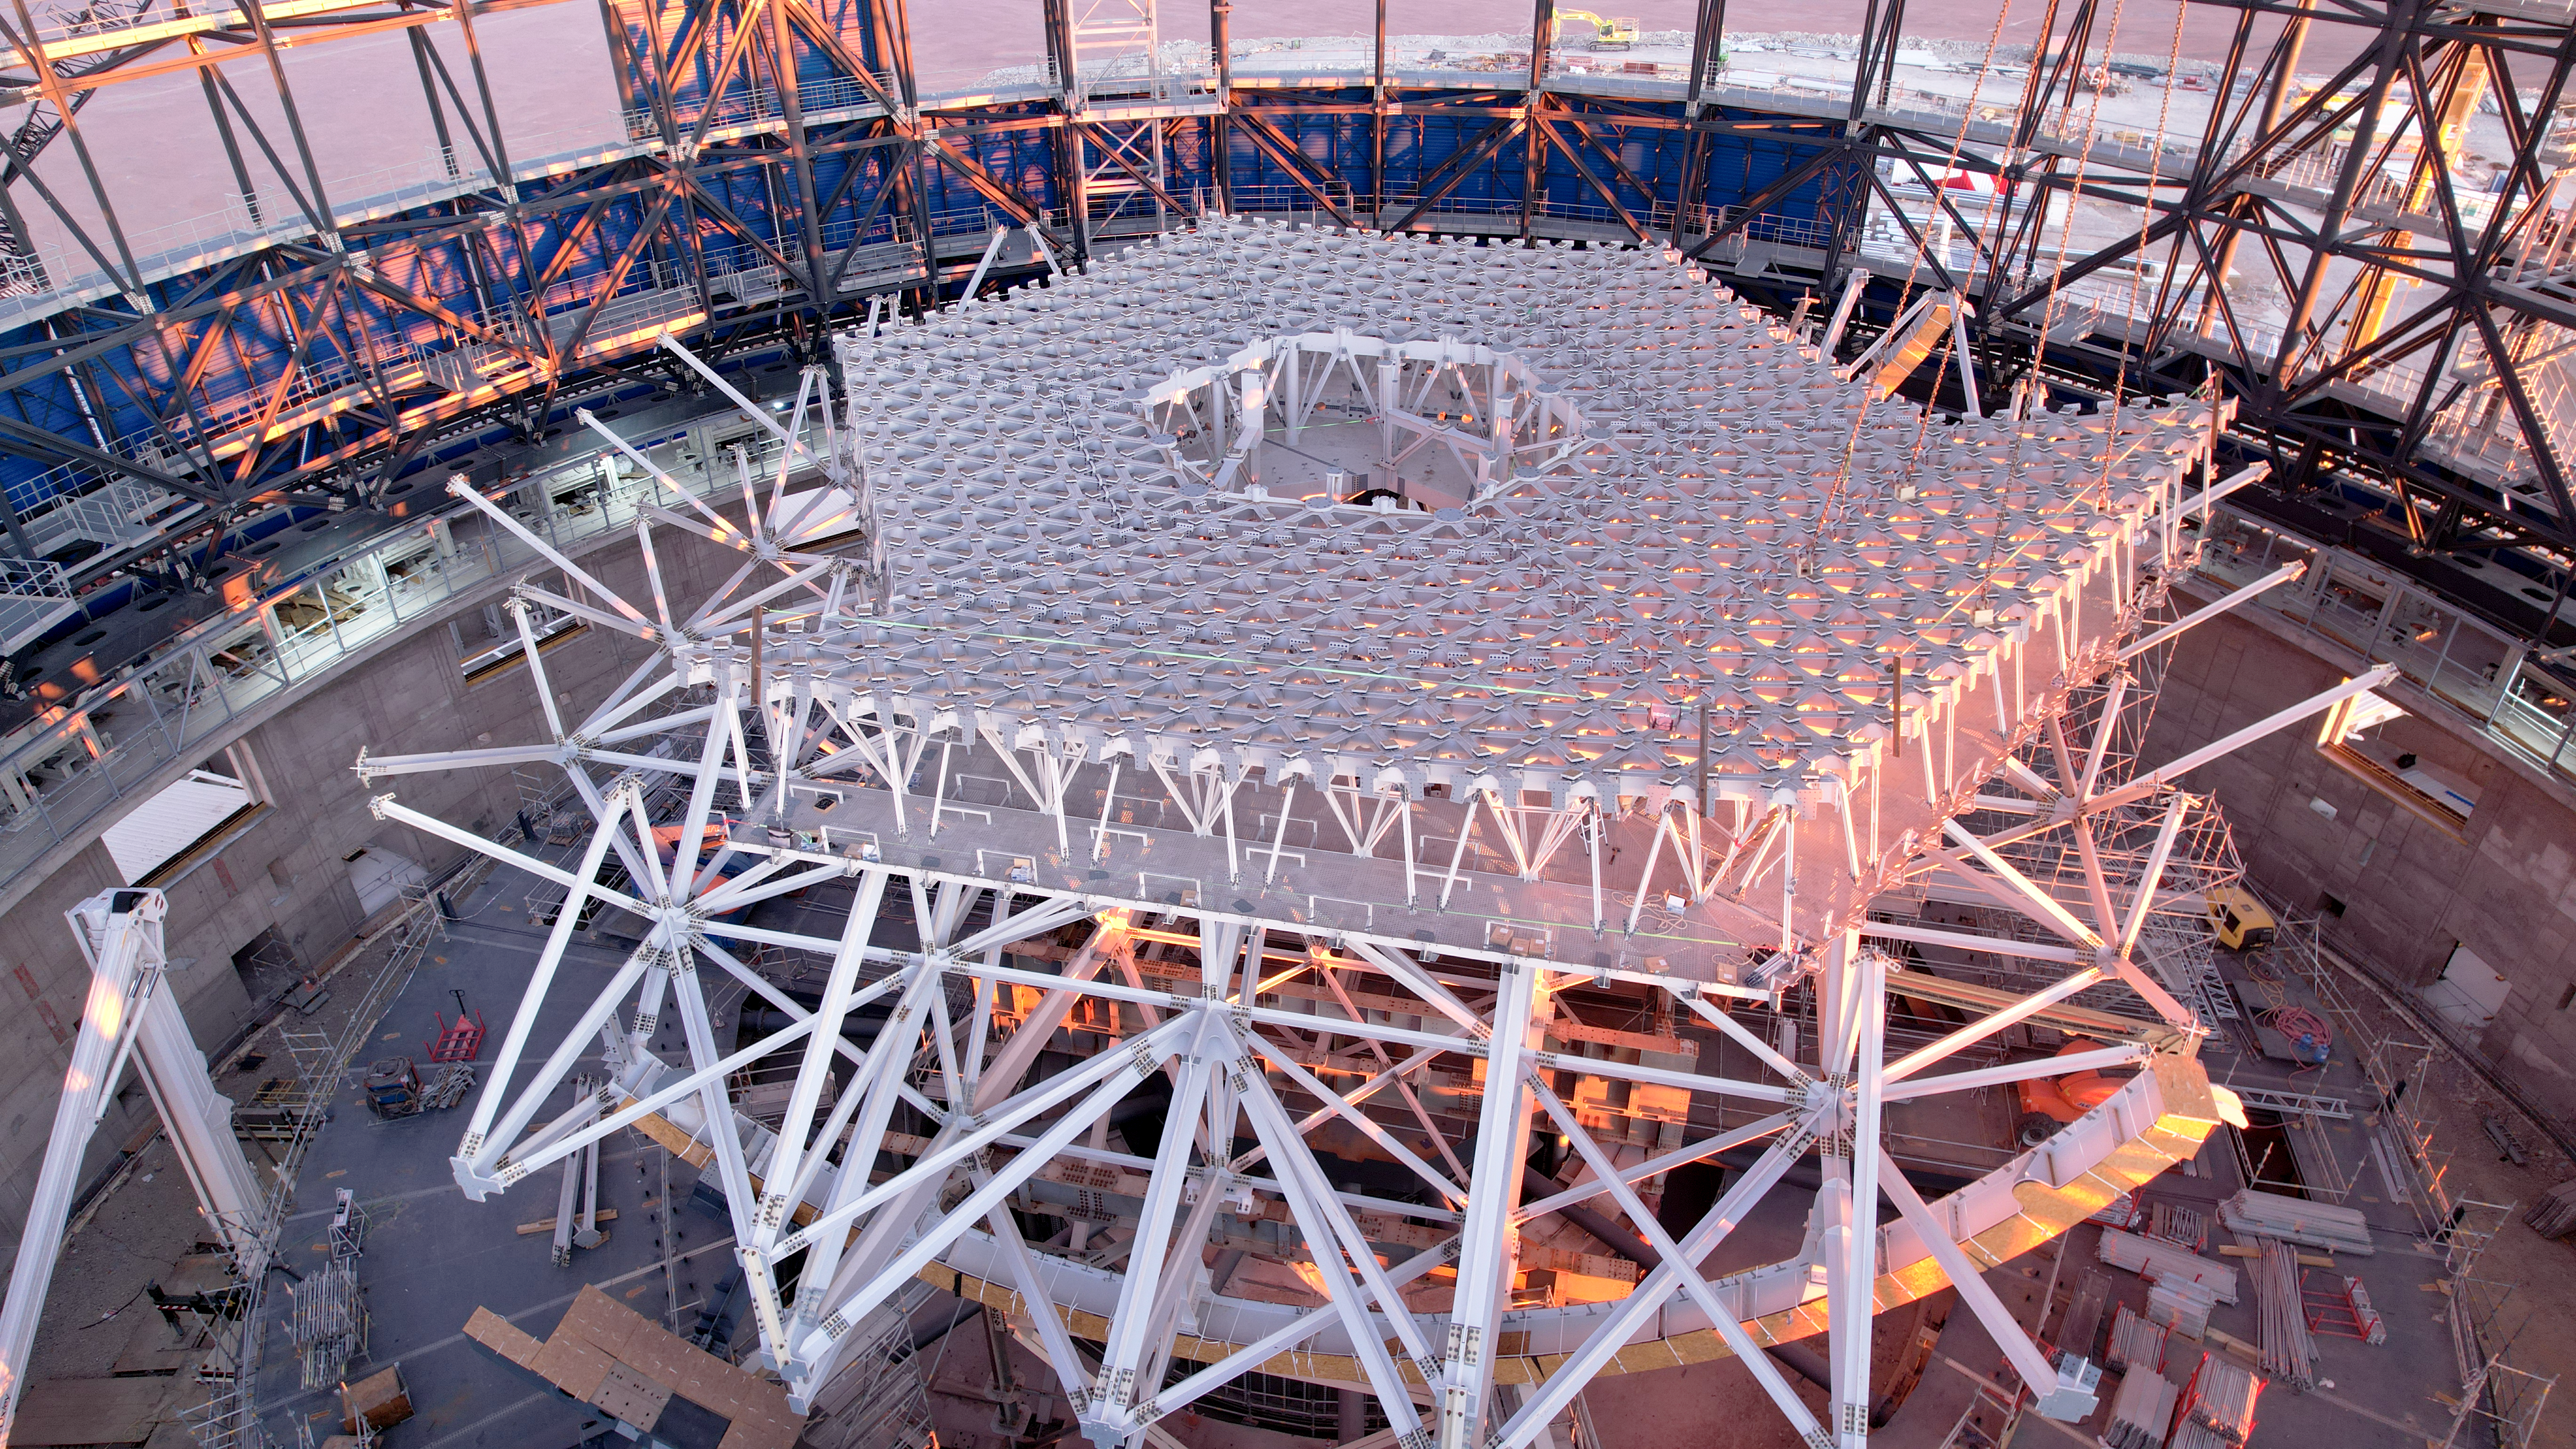

A throne fit for the world’s largest telescope mirror

Did you know that ESO’s Extremely Large Telescope (ELT) will have a primary mirror (M1) that weighs 200 tonnes, about as much as the largest blue whales? This colossal mirror will rest on the structure that is shown under construction in this Picture of the Week, taken with a drone on July 2024.

M1 will be the largest segmented mirror ever built for a telescope, but will need to move constantly and very smoothly during observations while keeping its optical shape, and therefore needs to be held by a cell that is both lightweight and sturdy. Enter the throne that will eventually seat this segmented mirror: the M1 cell seen here. It will hold 798 hexagonal segments that will work together as a single 39-m mirror, staying aligned as the telescope moves, even under varying gravity loads, wind conditions, vibrations or changes in temperature. German company SCHOTT has cast and delivered all these segment blanks, which are now being carefully polished by Safran Reosc in France. More than 70 segments have completed their trip to Chile, where they will be coated with a reflective layer of protected silver.

The M1 cell has openings and walkable areas underneath the mirror supports that provide access to each segment for maintenance. It is just the lowest portion of the impressive altitude structure that will eventually host all five of the ELT’s mirrors. The hole in the centre of the lattice, visible in the image, will one day house the central tower that holds the M3, M4, and M5 mirrors.

The ELT is expected to see first light later this decade, when this hard work will yield a telescope capable of tackling the biggest scientific challenges of our time.

Credit: ESO/G. Vecchia